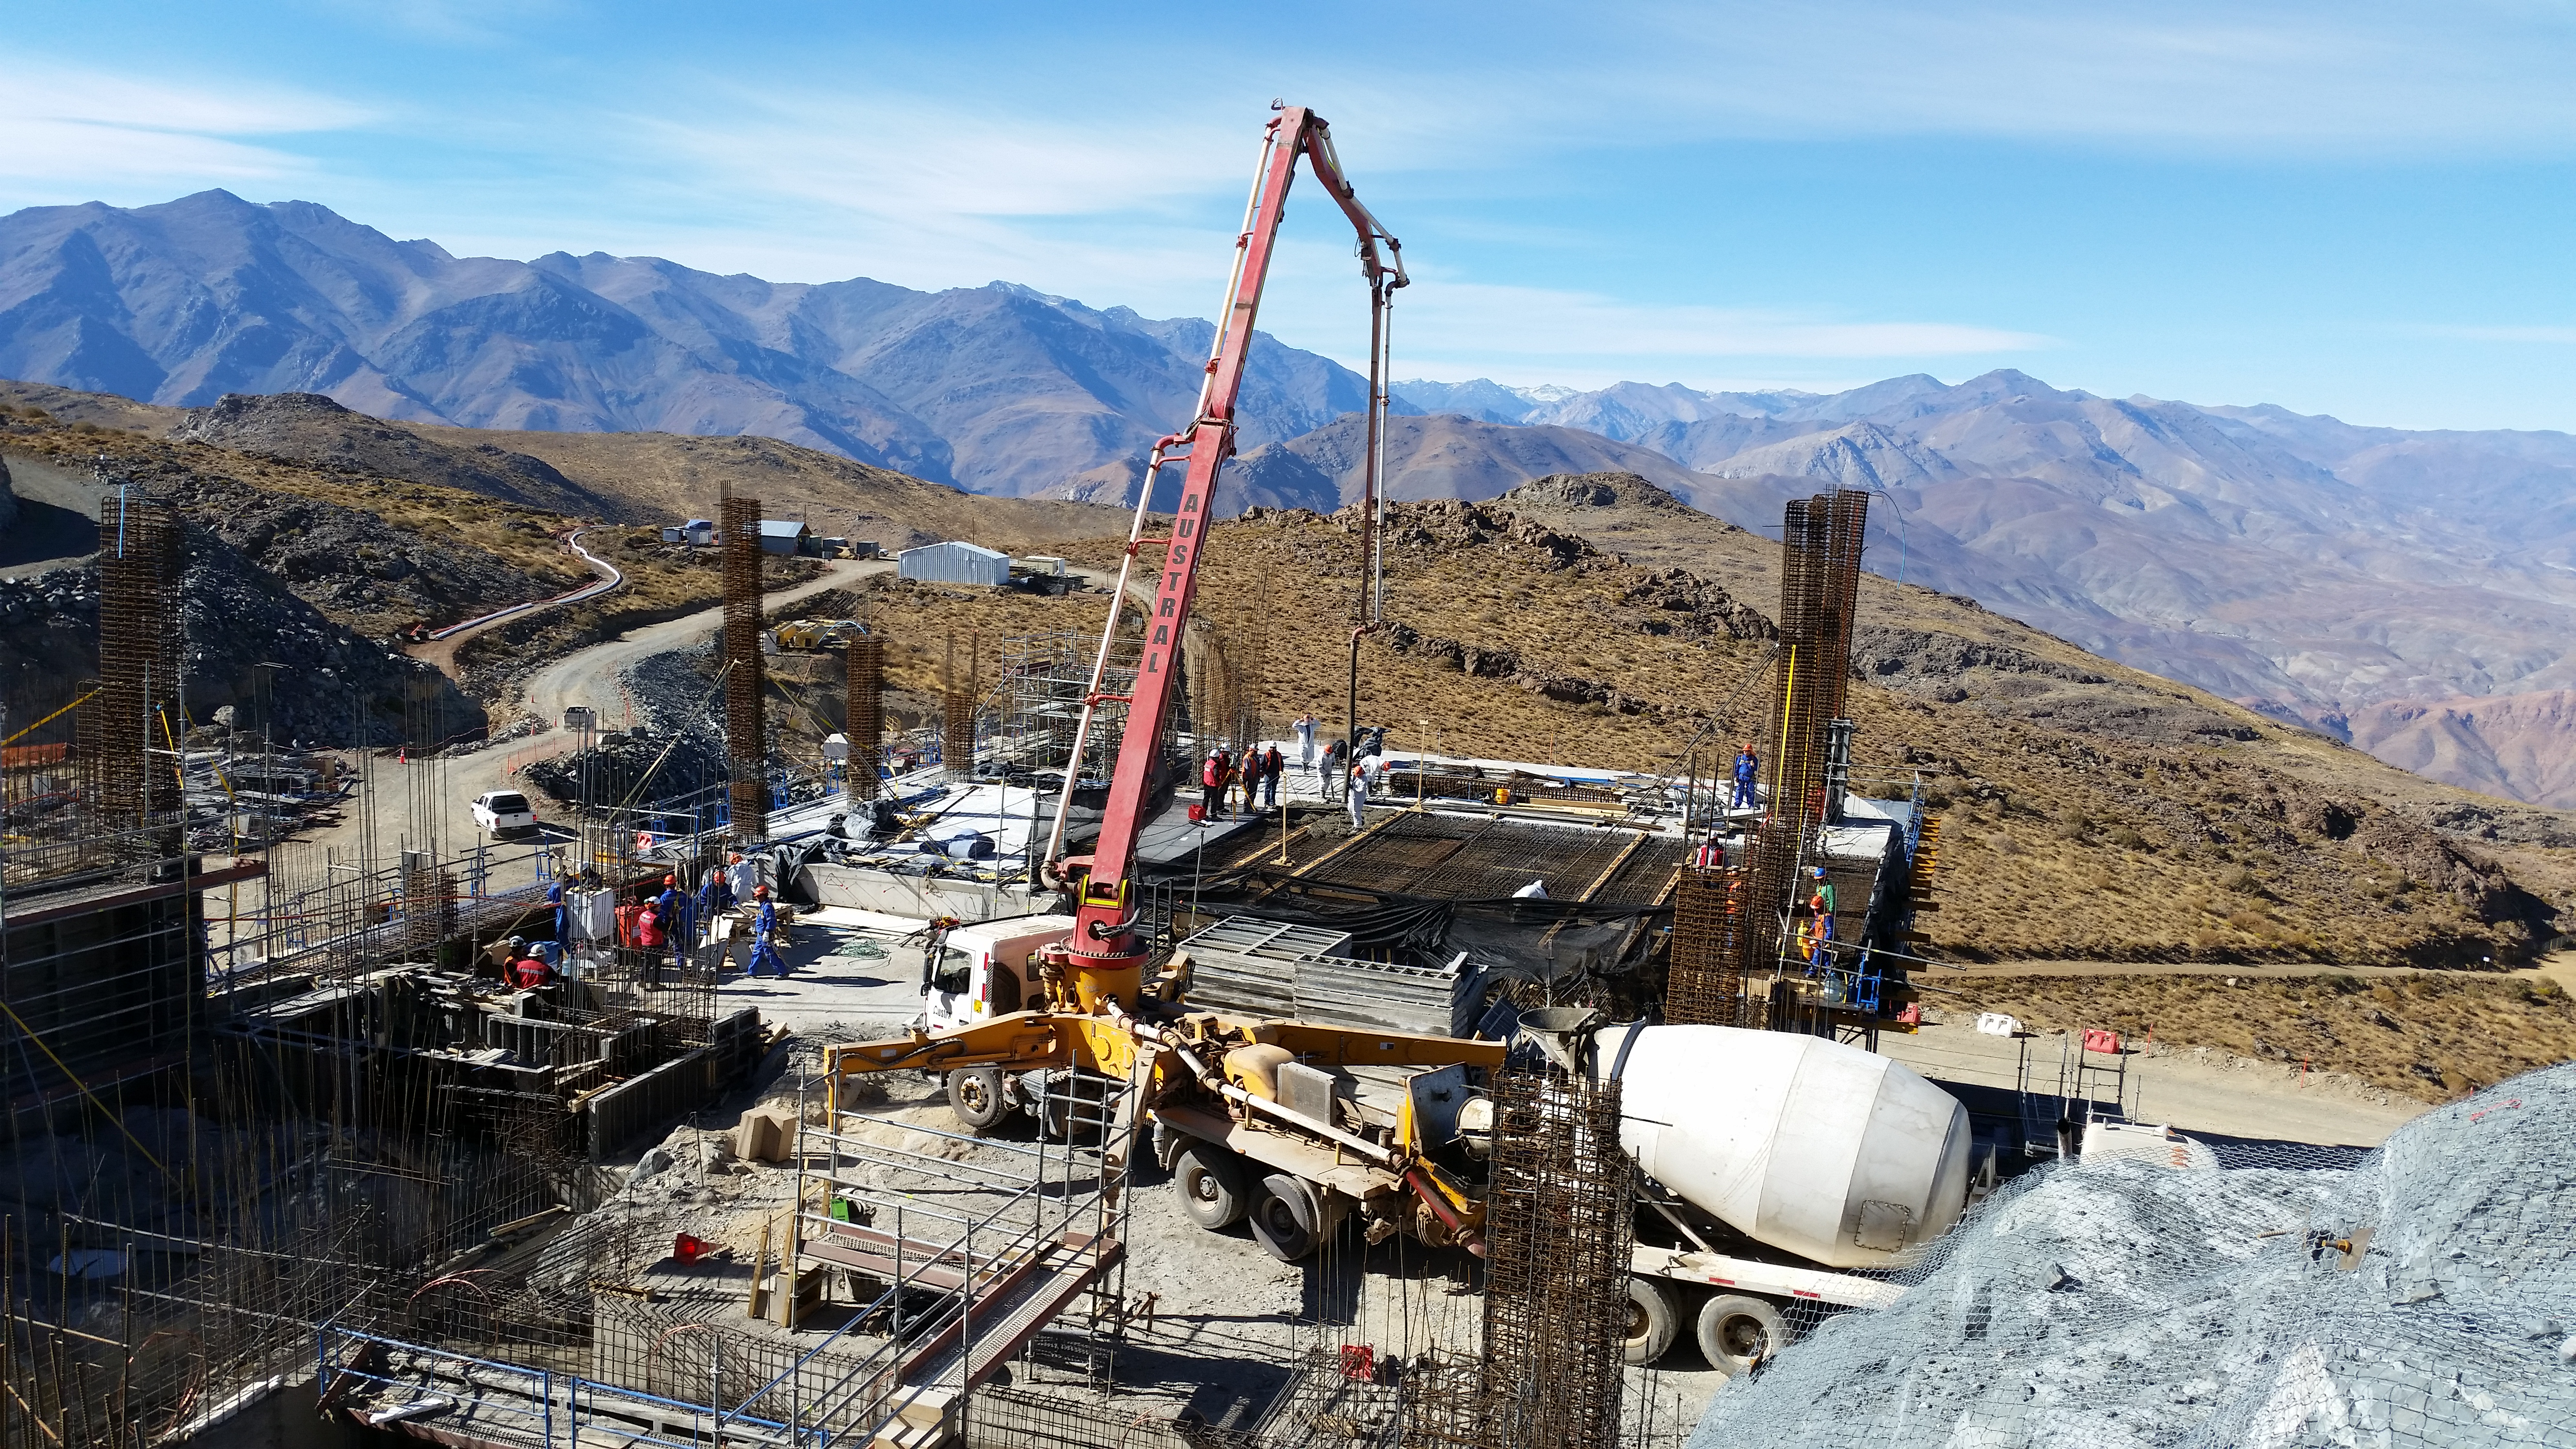

Pouring concrete

Pouring concrete on the third level until axis G3.

Credit: Rubin Observatory/NSF/AURA